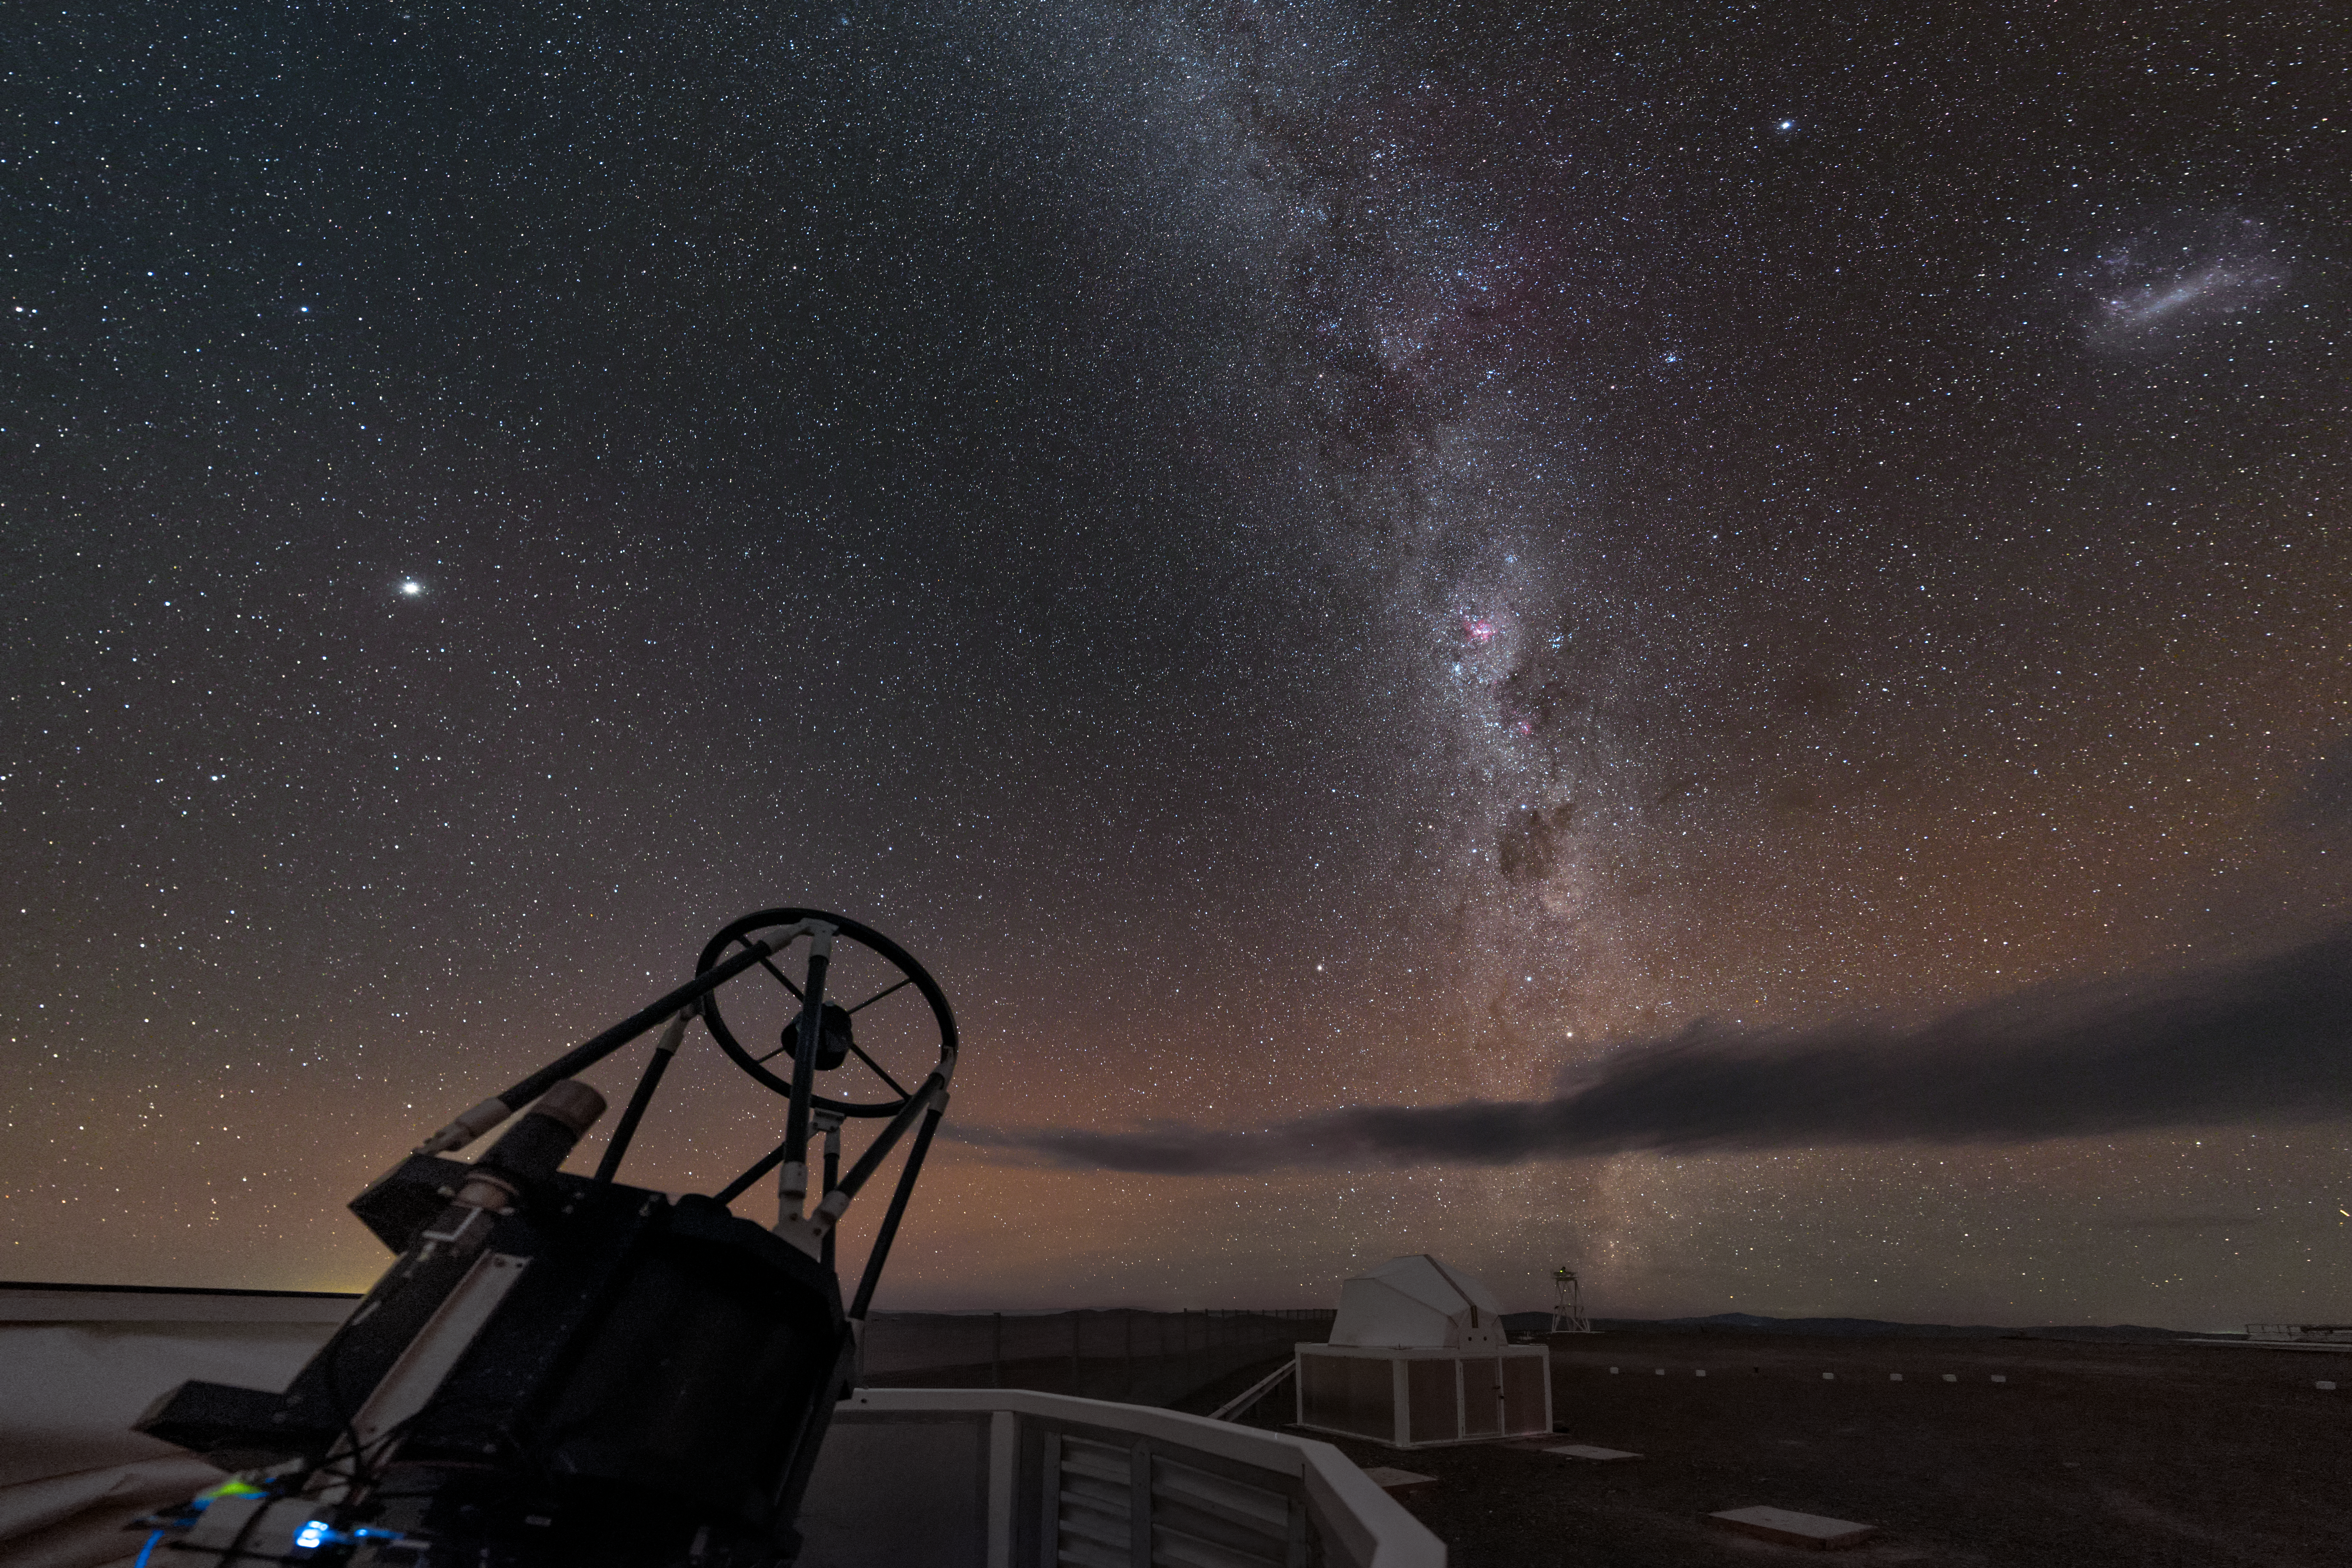

Auxiliary observing

The ESO-operated Very Large Telescope (VLT) is based at the Cerro Paranal site in the Atacama Desert of northern Chile. It is the world's most advanced optical instrument, consisting of four Unit Telescopes (UTs) with main mirror diametres of 8.2m each, and four smaller Auxiliary Telescopes (ATs) of 1.8m. An AT can be seen here, open and observing our stunning home Galaxy.

Credit: ESO/B. Tafreshi (twanight.org)